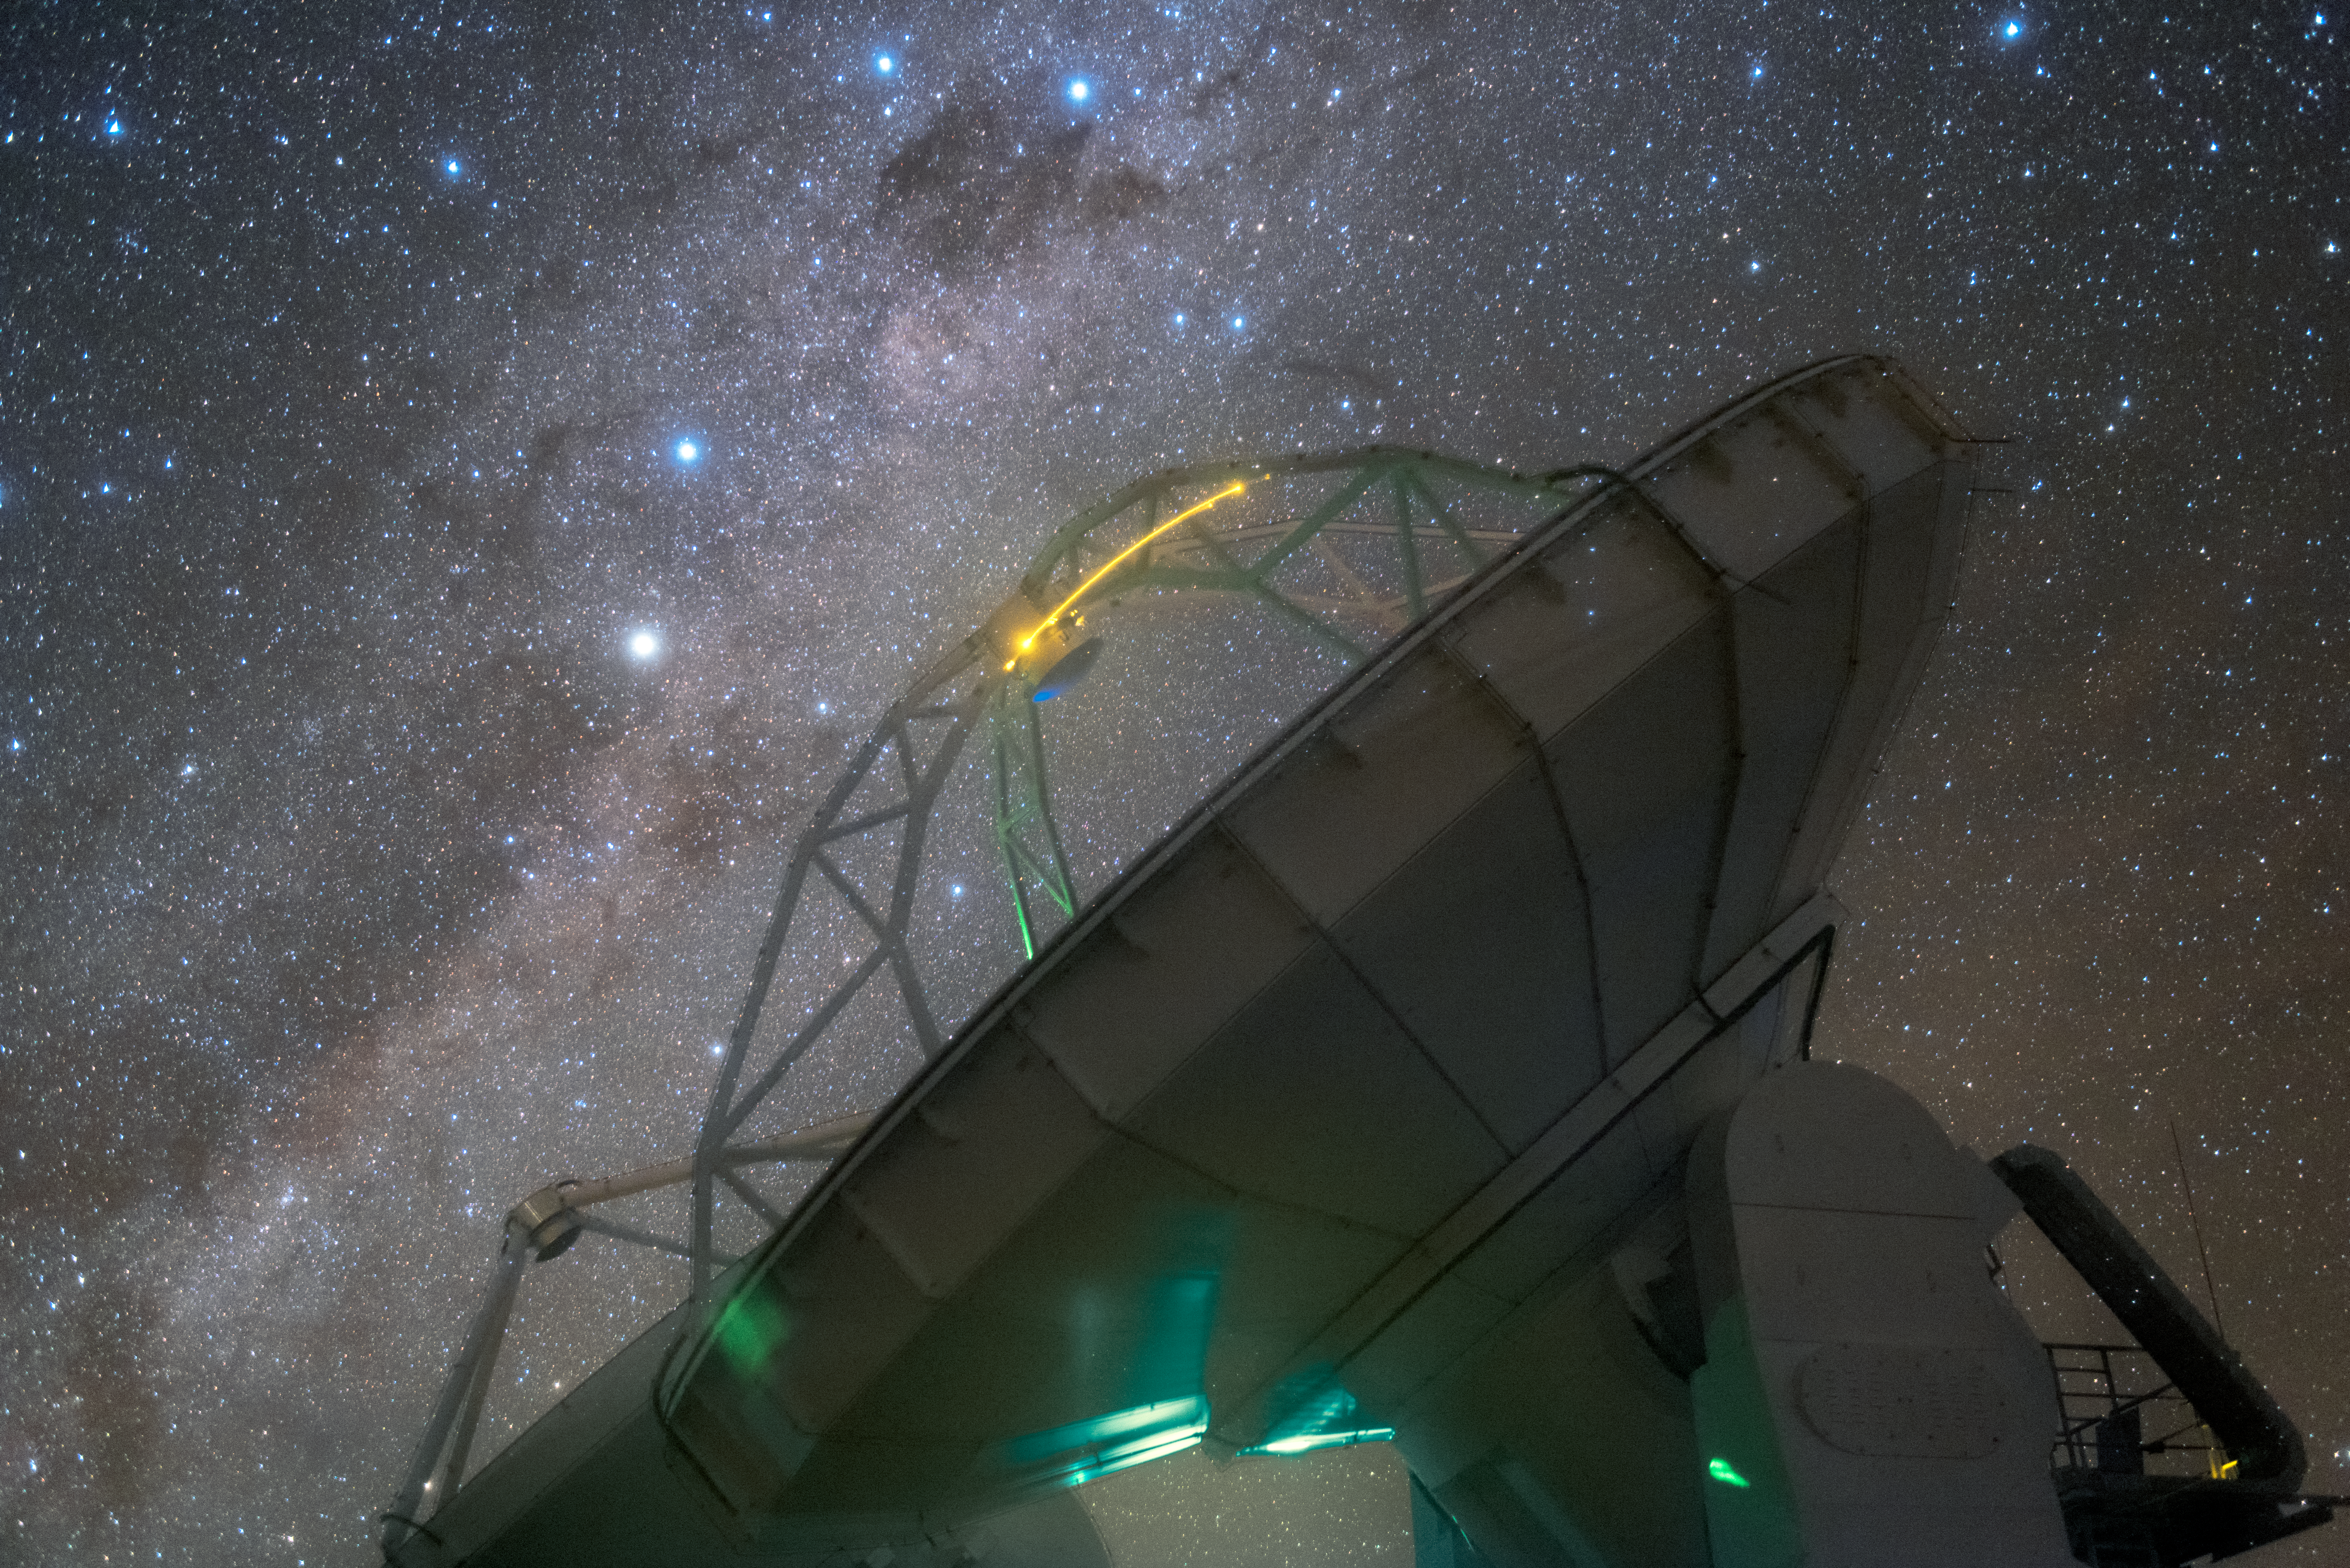

Coalsack, Emu, Tinamou?

Humans have gazed up at the skies for a very long time, fascinated by the flowing shape of the Milky Way, the bright lights of the stars and planets, and the dark patches that obscure regions of sky. Different cultures had various names for these features; this Picture of the Week shows one object that has taken on several different identities over time, alongside an antenna of the Atacama Large Millimeter/submillimeter Array (ALMA).

At the very top of the frame, within the band of the Milky Way, lies a pair of bright stars. These form part of Crux (The Southern Cross), one of the most recognisable constellations in the southern sky. Just below Crux, a dark, irregular shape is silhouetted against the central band of our galaxy. This is a prominent dark nebula lying just 600 light-years away: a giant cloud of molecules so dense it blocks out the light of anything behind it.

The name of this dark blob, however, depends on your culture. It is most popularly known as the Coalsack Nebula, but others identify it as a giant celestial bird. It is of great importance in Aboriginal Australian astronomy, where it is said to be the head of an emu stretching across the sky — a “constellation” made up not of stars, but of dust. Inca astronomers instead named the patch Yutu, referring to a shy, partridge-like bird species found in South America (the Tinamou).

Nebulae such as the Coalsack cannot be penetrated by visible light, but the stars and galaxies obscured by them often shine through in millimetre and submillimetre wavelengths. This region of the electromagnetic spectrum is explored by ALMA, an array with 66 antennas located in northern Chile.

Credit: ESO/Y. Beletsky (LCO)